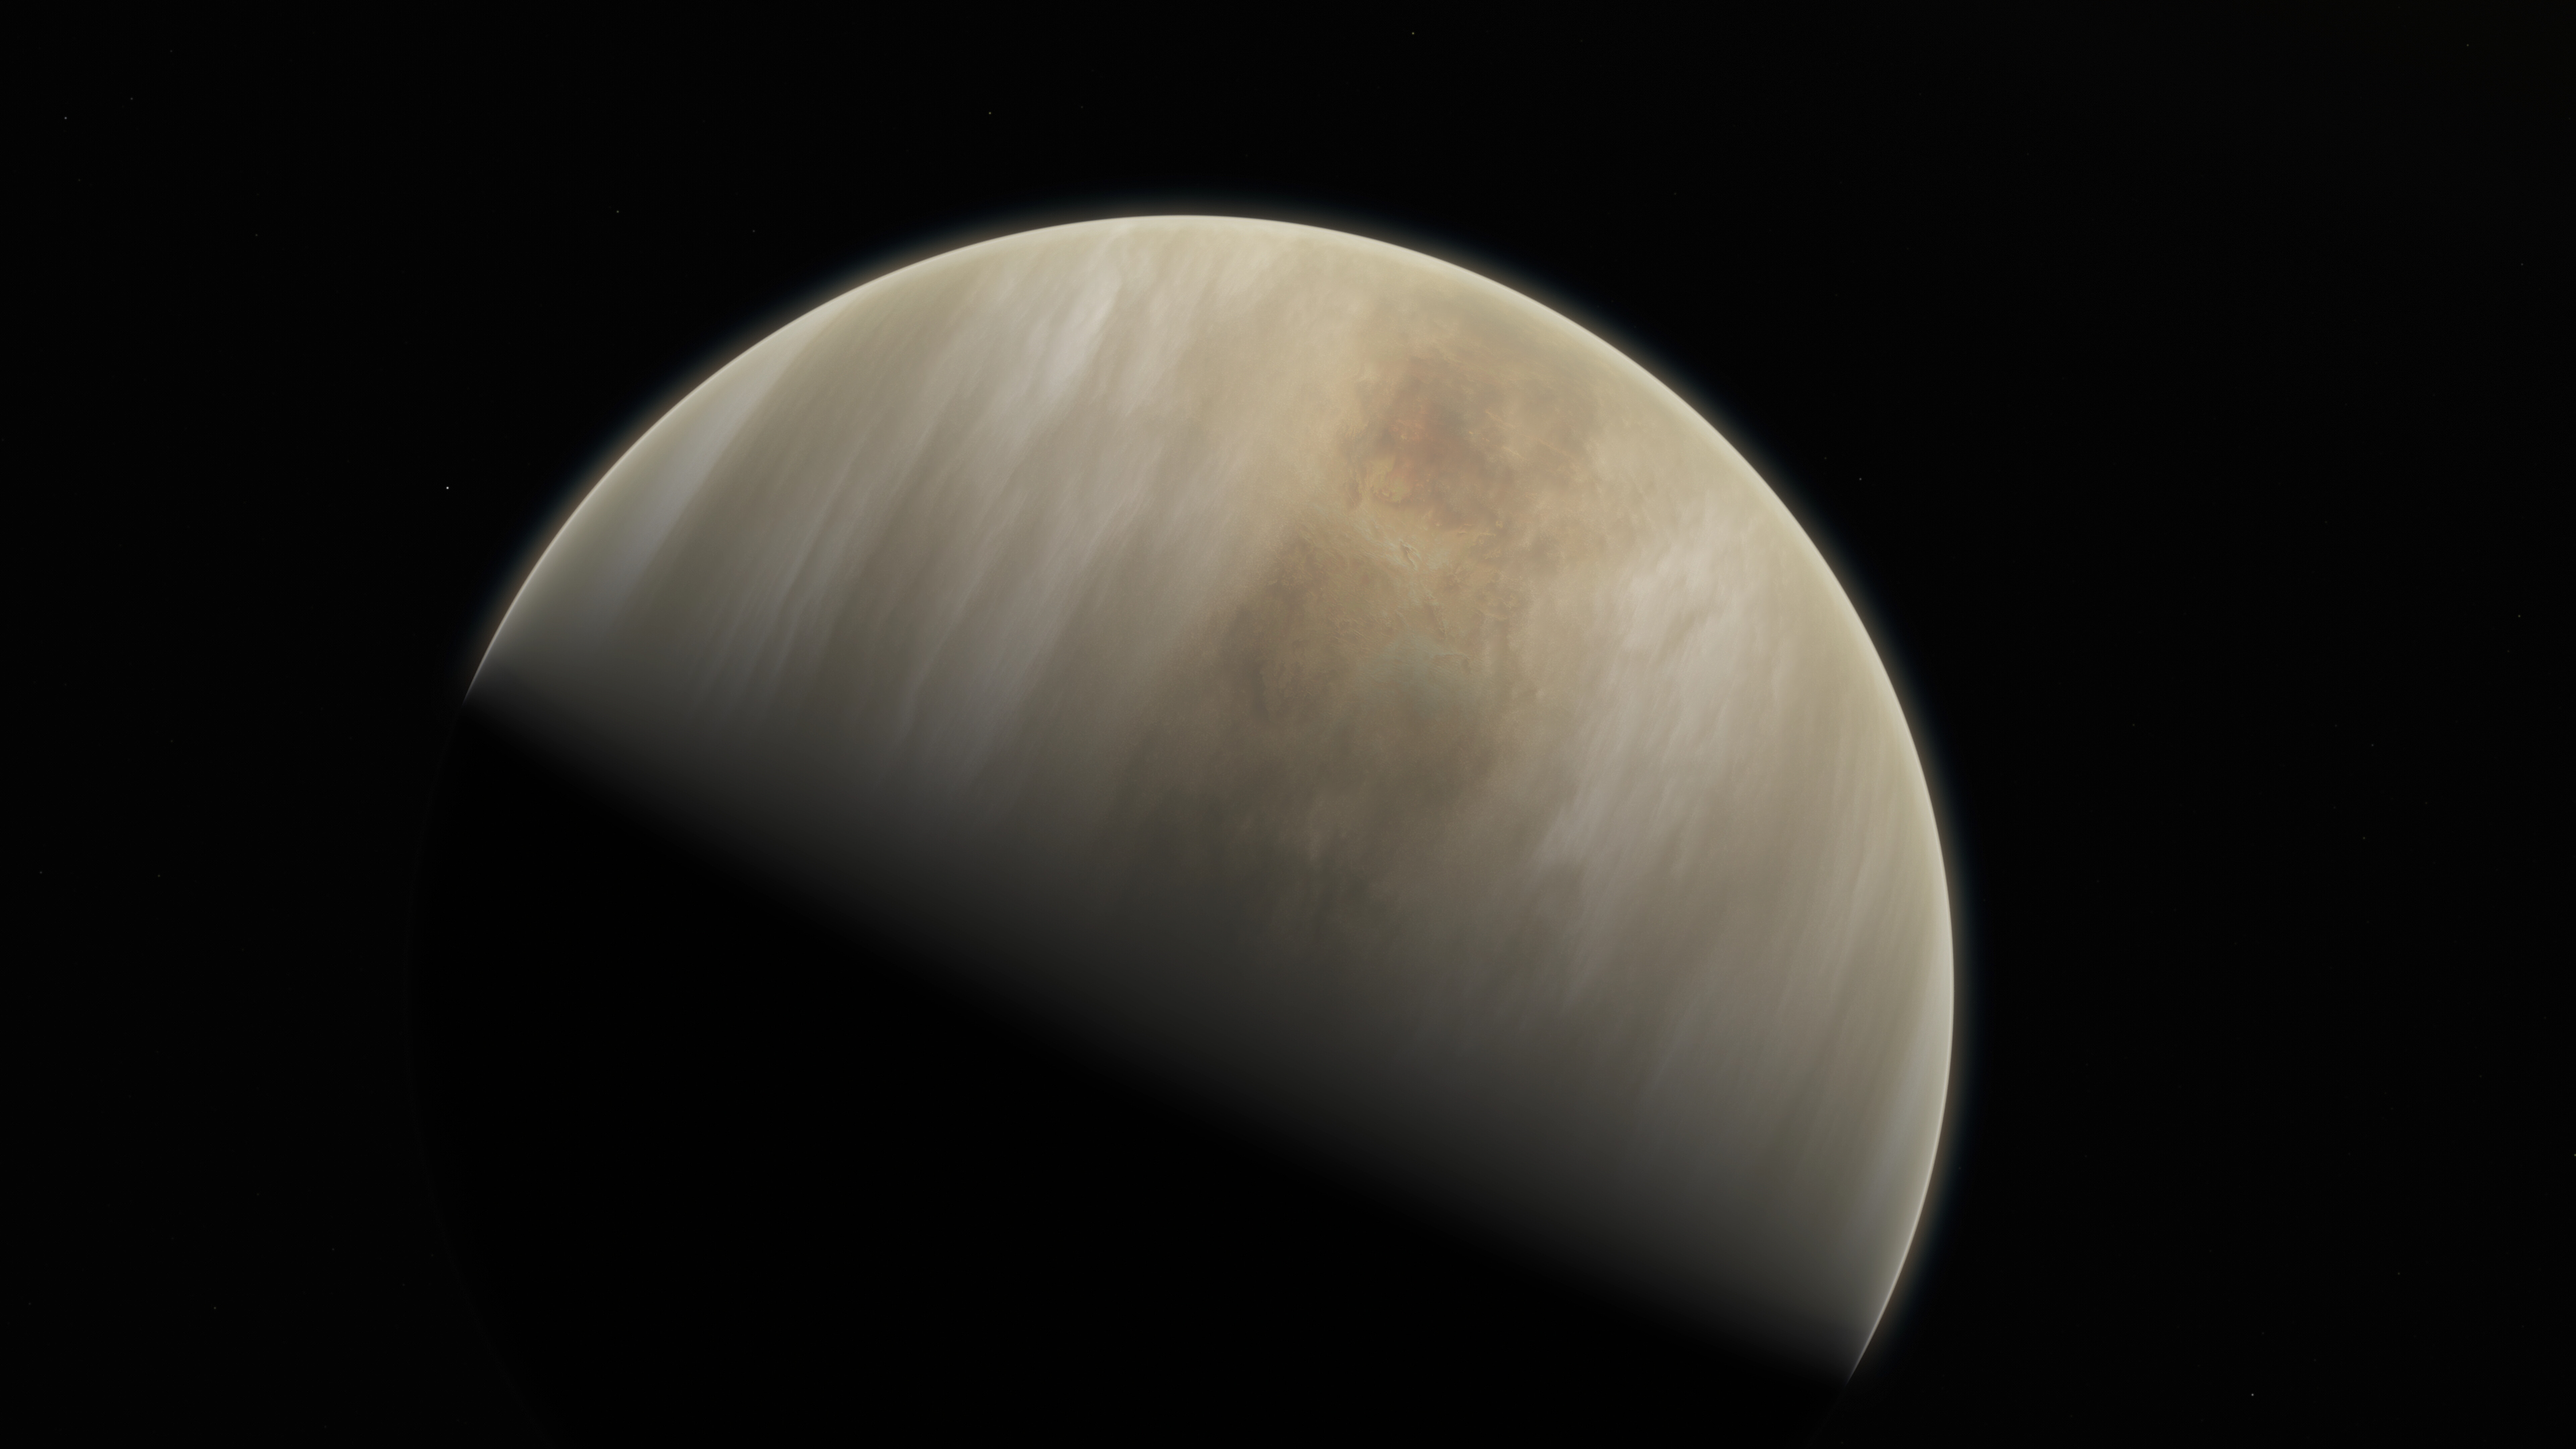

Artistic impression of Venus

This artistic impression depicts our Solar System neighbour Venus, where scientists have confirmed the detection of phosphine molecules. The molecules were detected in the Venusian high clouds in data from the James Clerk Maxwell Telescope and the Atacama Large Millimeter/submillimeter Array (ALMA). Astronomers have speculated for decades that life could exist in Venus’s high clouds. The detection of phosphine could point to such extra-terrestrial “aerial” life.

Credit: ESO/M. Kornmesser & NASA/JPL/Caltech